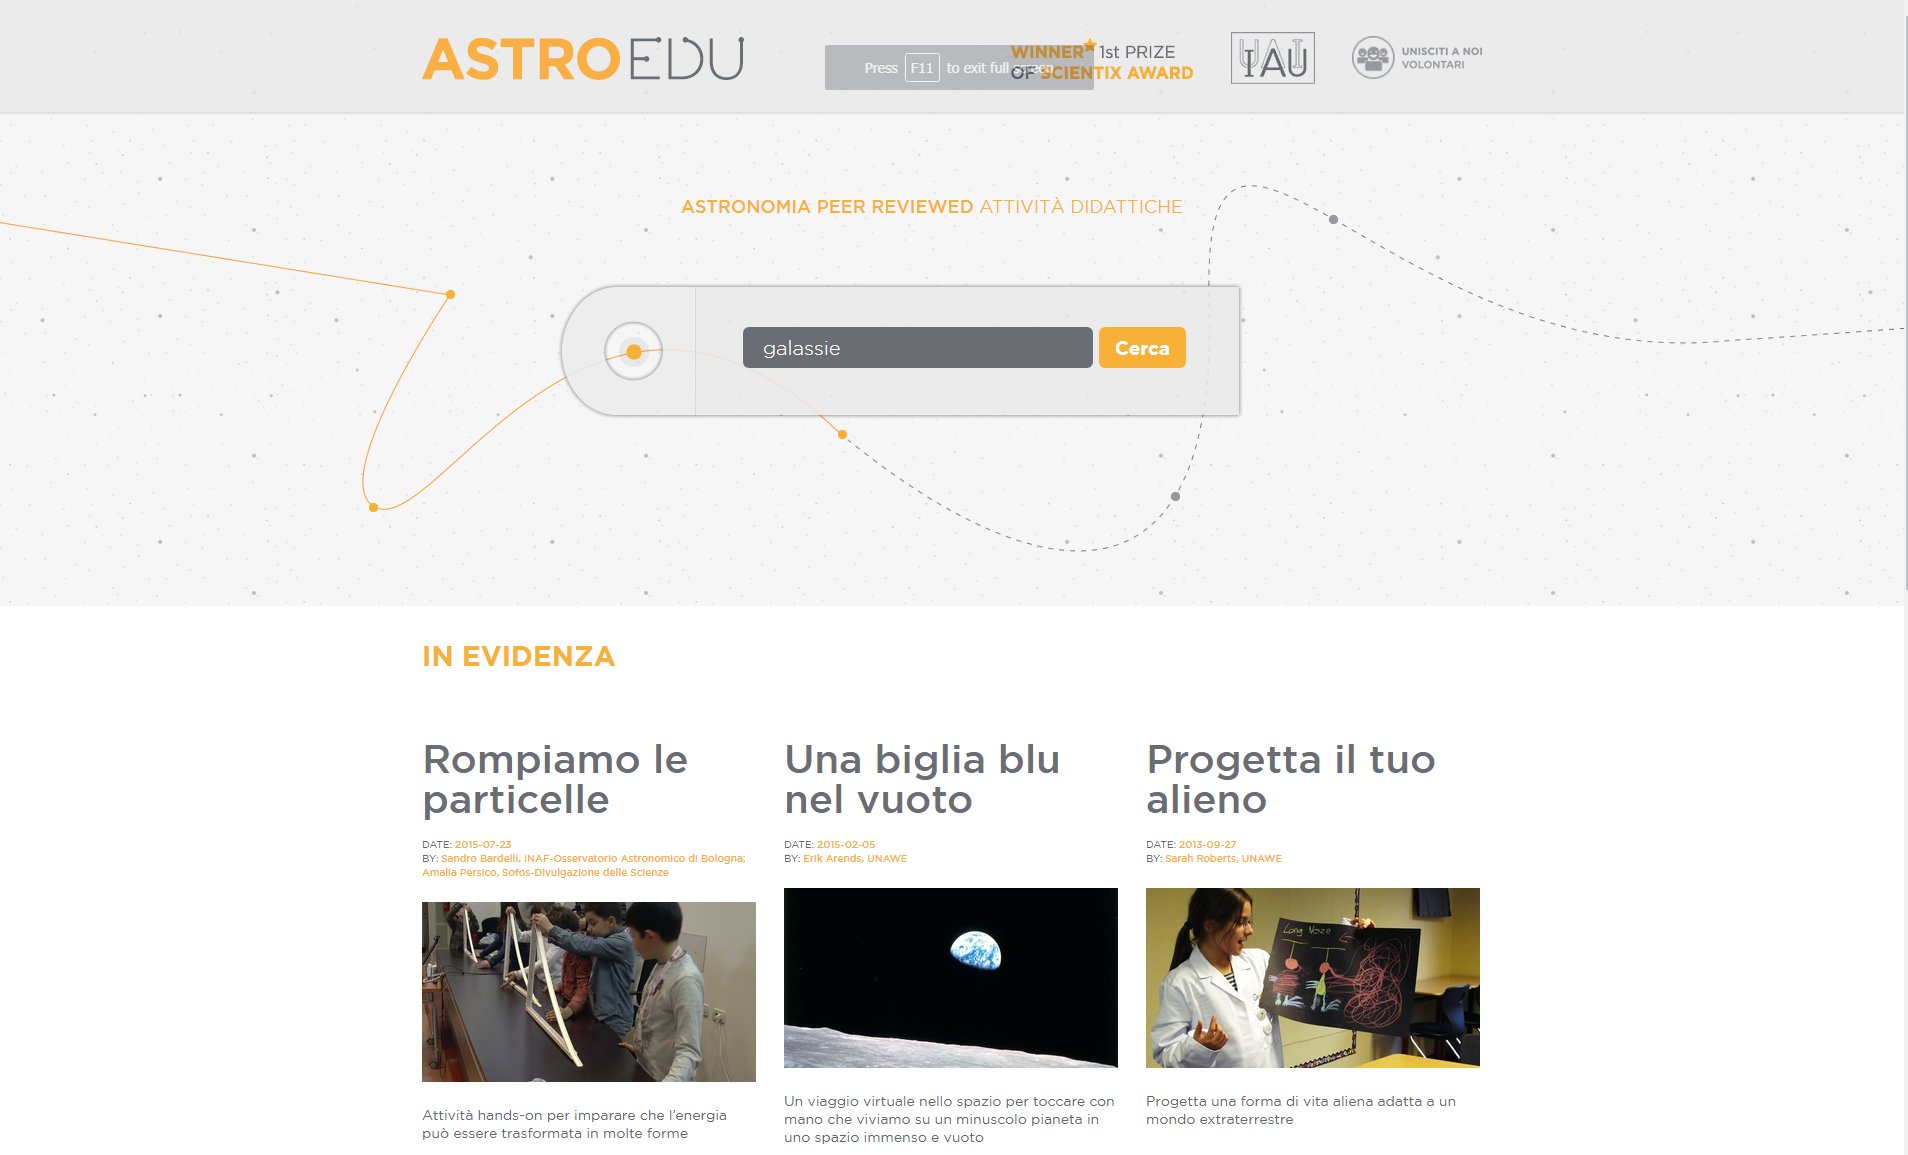

Front page of the astroEDU Italian website

This is a screenshot of the front page of the astroEDU Italian website, by the time of its launch in September 2017.

Credit: IAU